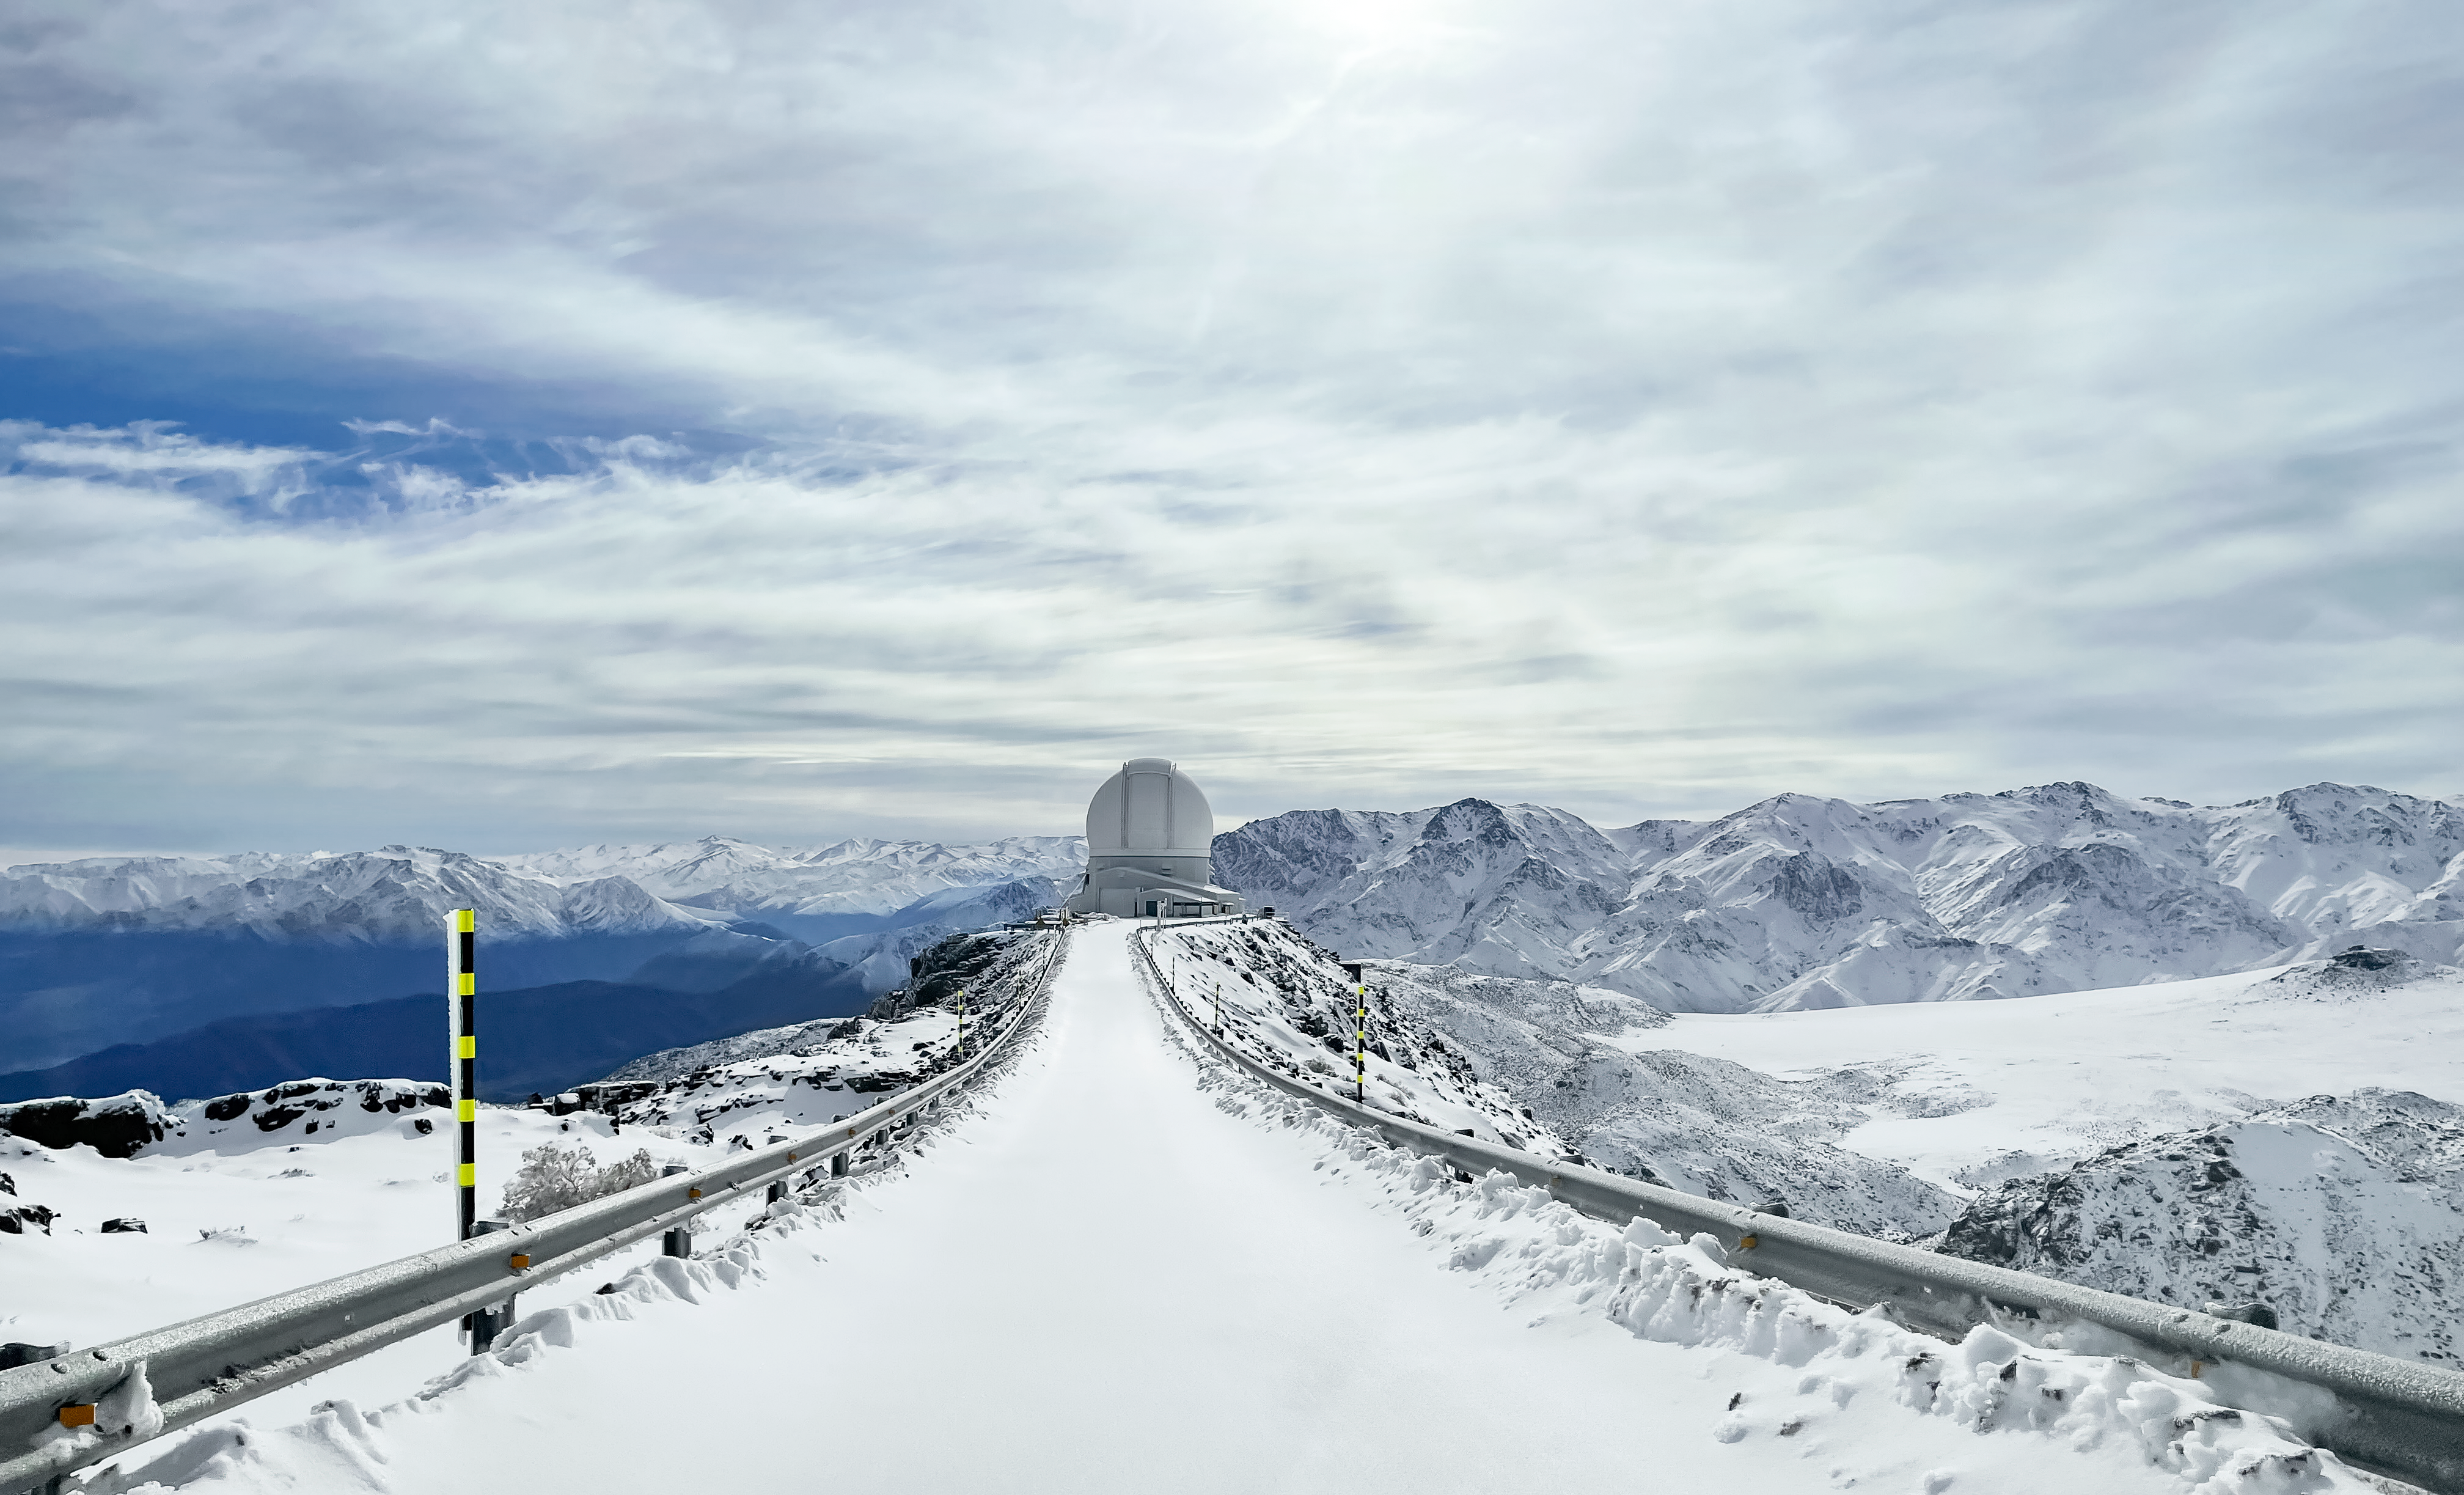

Road to SOAR

The road to the Southern Astrophysical Research (SOAR) Telescope on Cerro Pachón in Chile is covered in snow.

Credit: NOIRLab/NSF/AURA